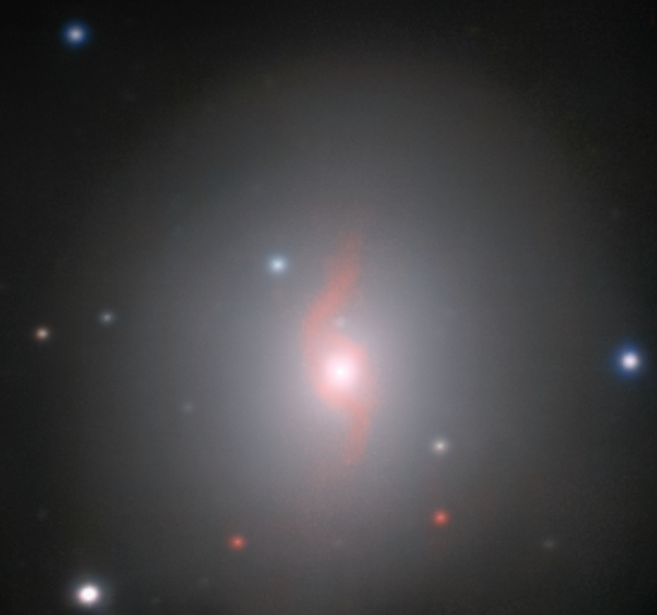

VLT/MUSE image of the galaxy NGC 4993 and associated kilonova

This image from the MUSE instrument on ESO’s Very Large Telescope at the Paranal Observatory in Chile shows the galaxy NGC 4993, about 130 million light-years from Earth. The galaxy is not itself unusual, but it contains something never before witnessed, the aftermath of the explosion of a pair of merging neutron stars, a rare event called a kilonova (seen just above and slightly to the left of the centre of the galaxy). This merger also produced gravitational waves and gamma rays, both of which were detected by LIGO-Virgo and Fermi/INTEGRAL respectively. By also creating a spectrum for each part of the object MUSE allows the emission from glowing gas to be seen, which appears in red here and reveals a surprising spiral structure.

Credit: ESO/J.D. Lyman, A.J. Levan, N.R. Tanvir